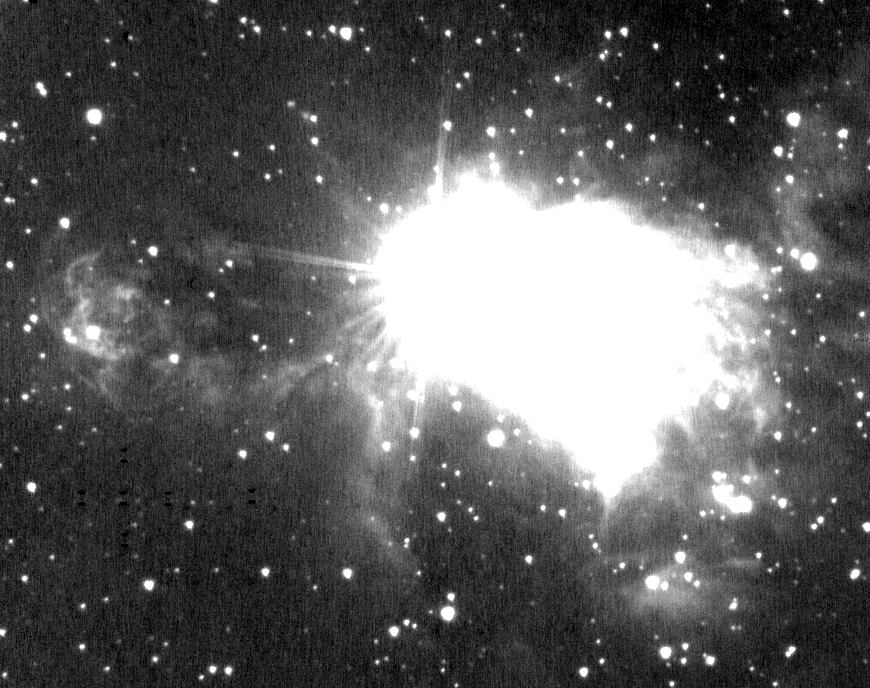

Gemini Spies Strong Stellar Gusts in Nearby Massive Star

This black-and-white, K-band image of AFGL 2591 shows some fainter lobe structure and a bow shock to the left of the massive star that is not readily apparentl in the color version. This part of the expanding nebula of gas and dust around AFGL 2591 is hidden from view by a dense and extensive disk (or torus) of material encircling the star.

Credit: International Gemini Observatory